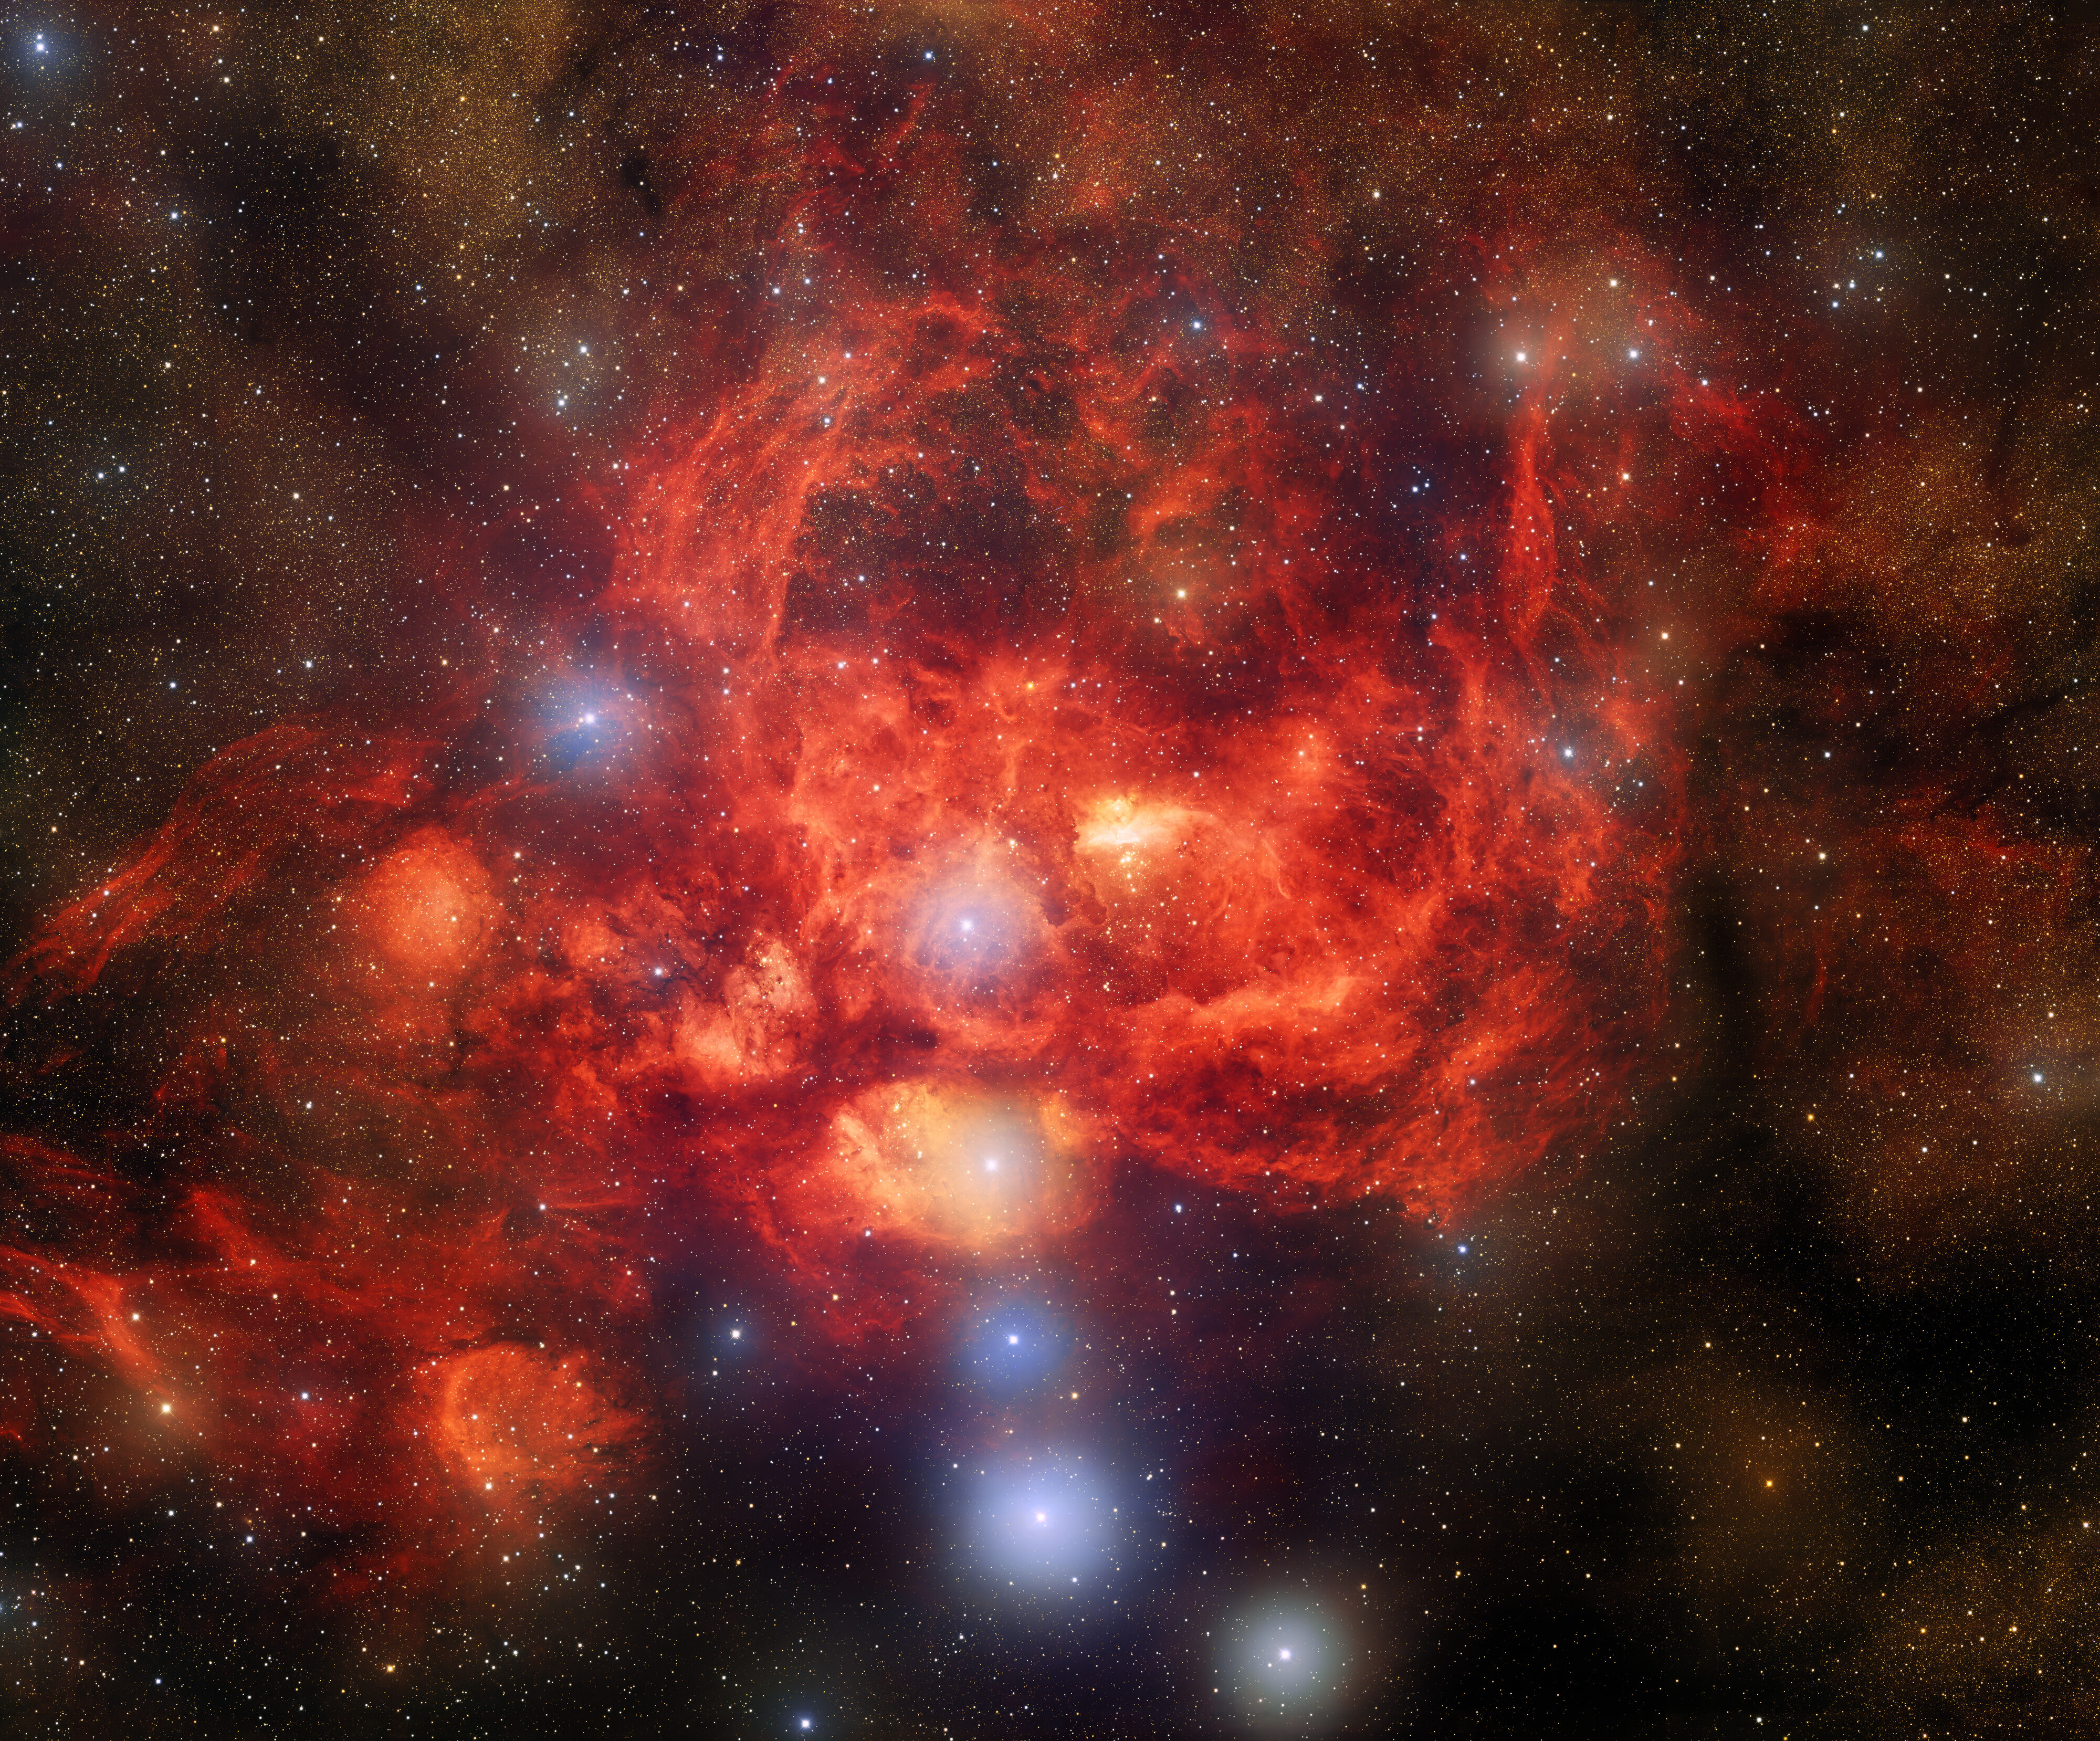

Dark Energy Camera Captures Bright, Young Stars Blazing Inside Glowing Nebula

This image, taken by astronomers using the US Department of Energy-fabricated Dark Energy Camera on the Víctor M. Blanco 4-meter Telescope at Cerro Tololo Inter-American Observatory, a Program of NSF NOIRLab, captures the star-forming nebula NGC 6357, which is located 8000 light-years away in the direction of the constellation Scorpius. This image reveals bright, young stars surrounded by billowing clouds of dust and gas inside NGC 6357, which is also known as the Lobster Nebula.

Credit: CTIO/NOIRLab/DOE/NSF/AURA T.A. Rector (University of Alaska Anchorage/NSF NOIRLab), J. Miller (Gemini Observatory/NSF NOIRLab), M. Zamani & D. de Martin (NSF NOIRLab)